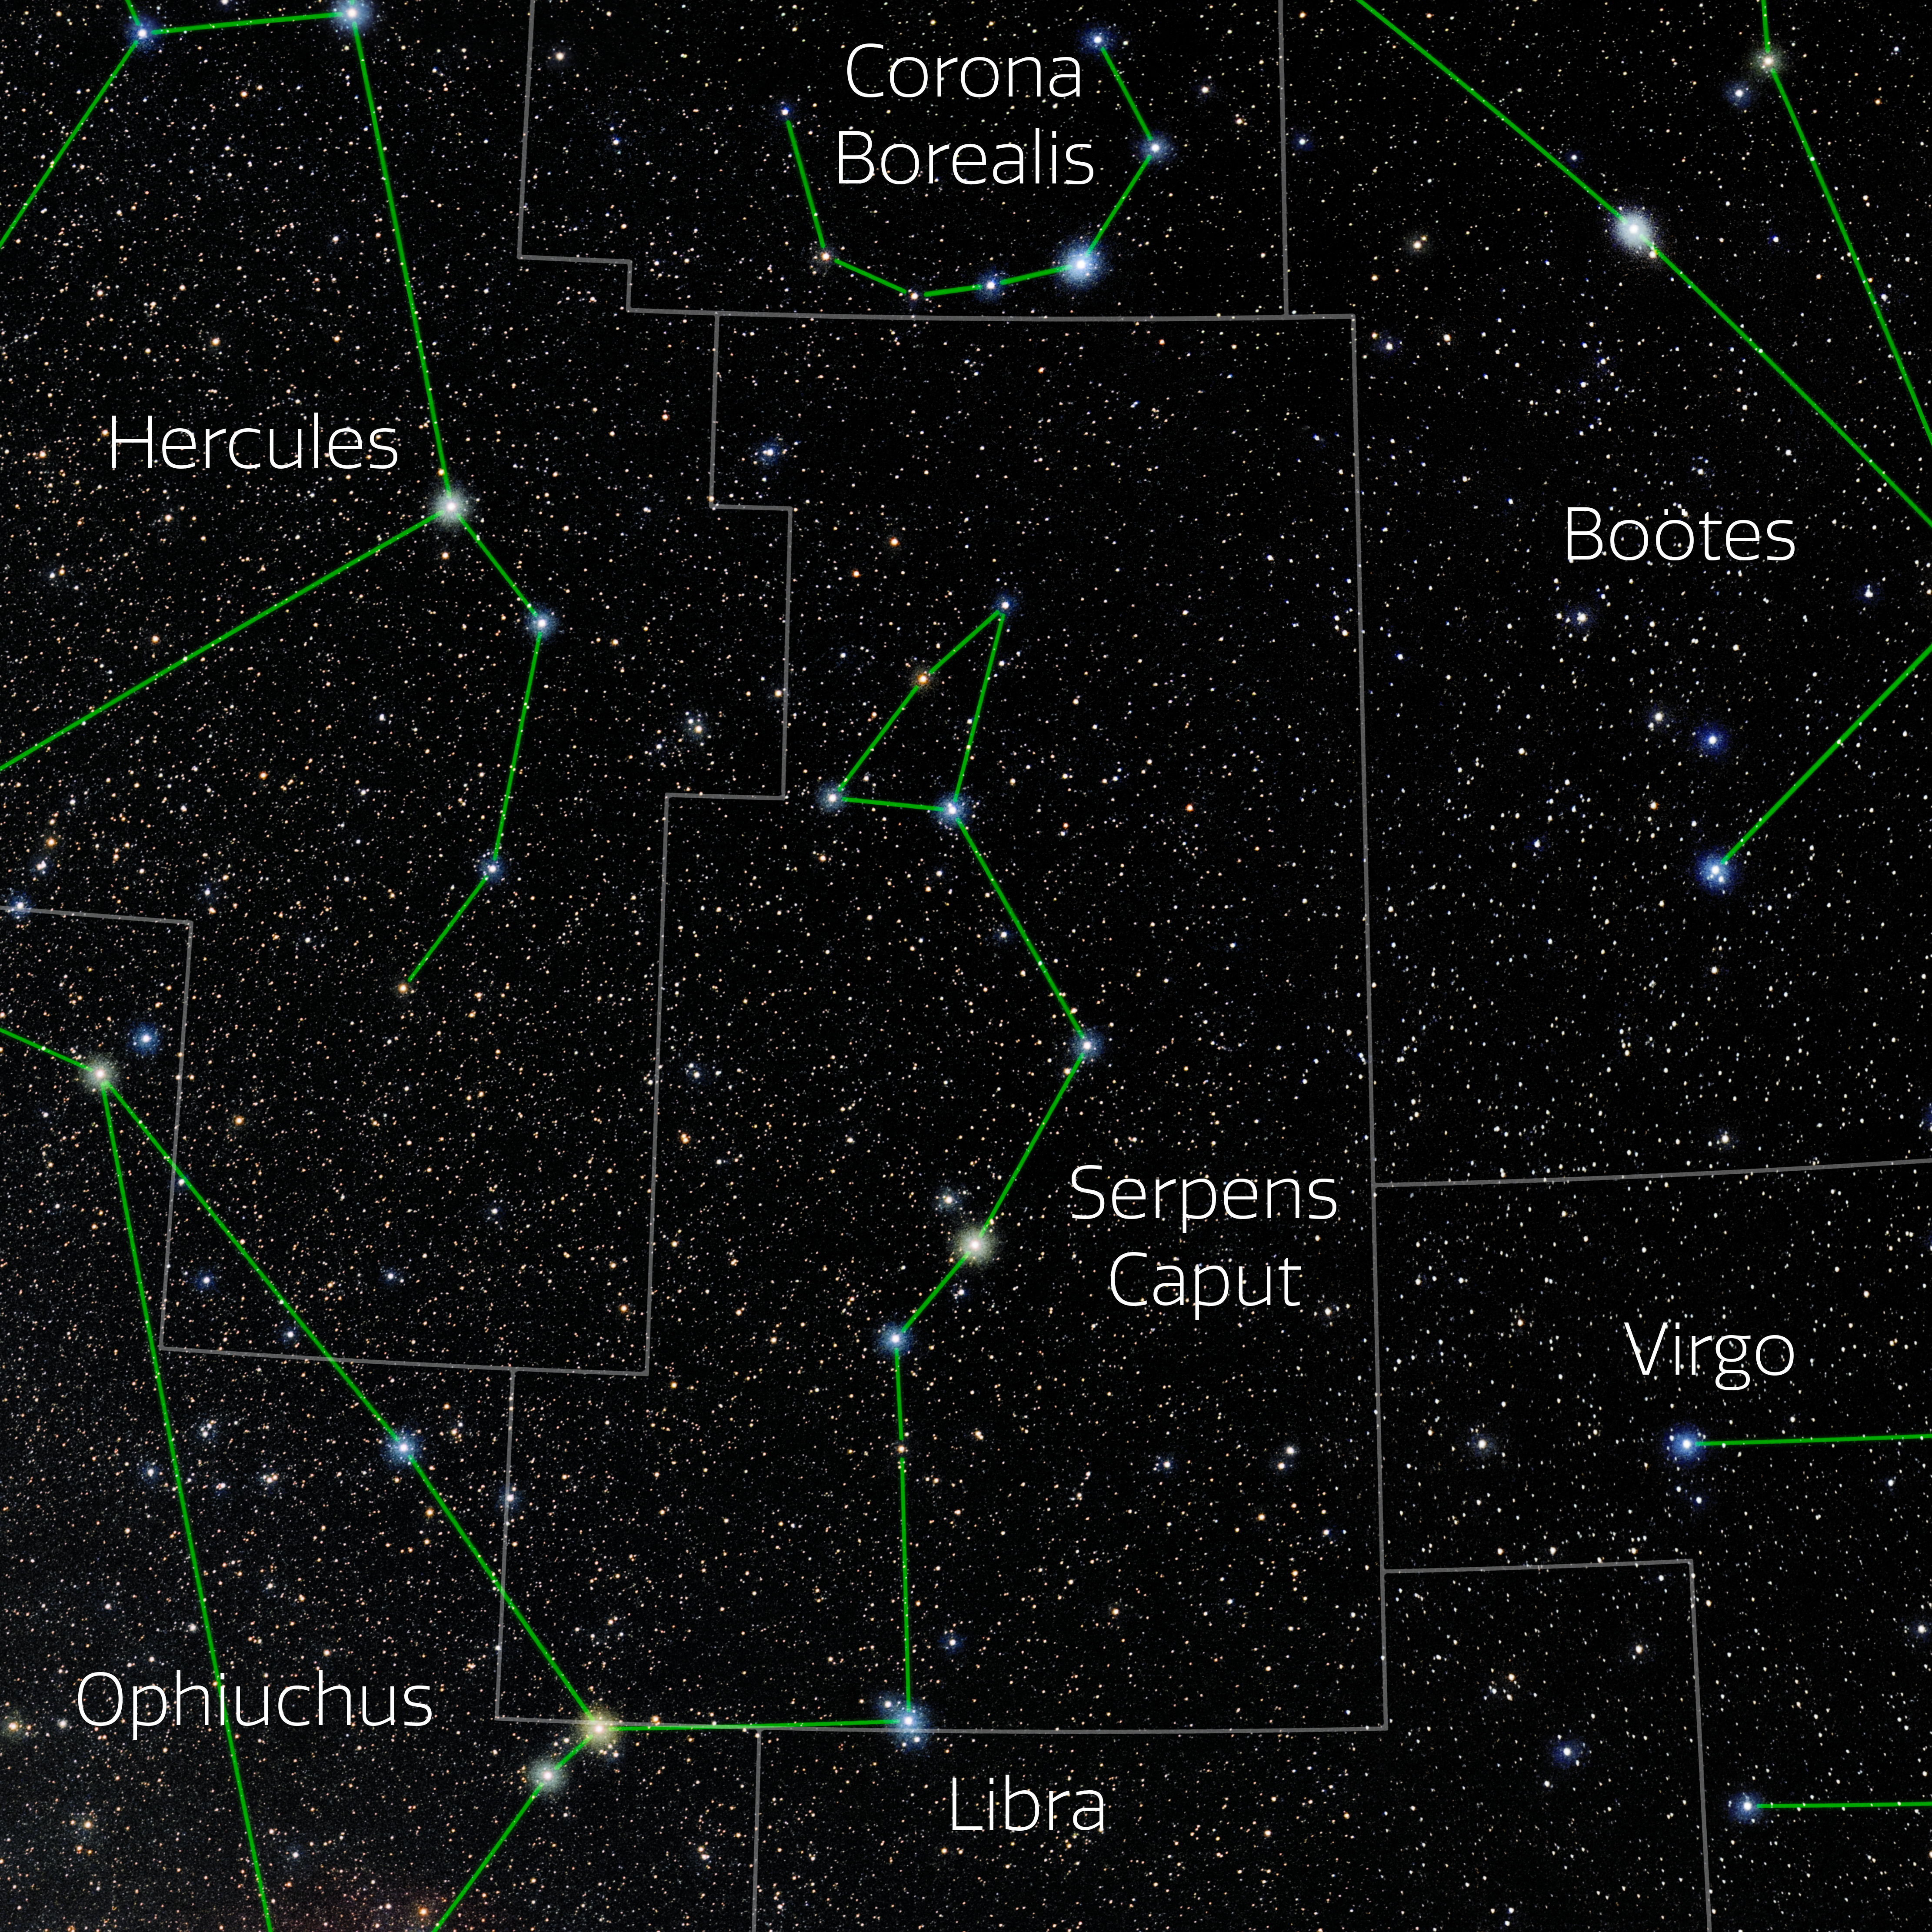

Serpens Caput (Annotated)

Photo of the constellation Serpens Caput with annotations from IAU and Sky & Telescope. Here is the non-annotated version.

Credit: E. Slawik/NOIRLab/NSF/AURA/M. Zamani